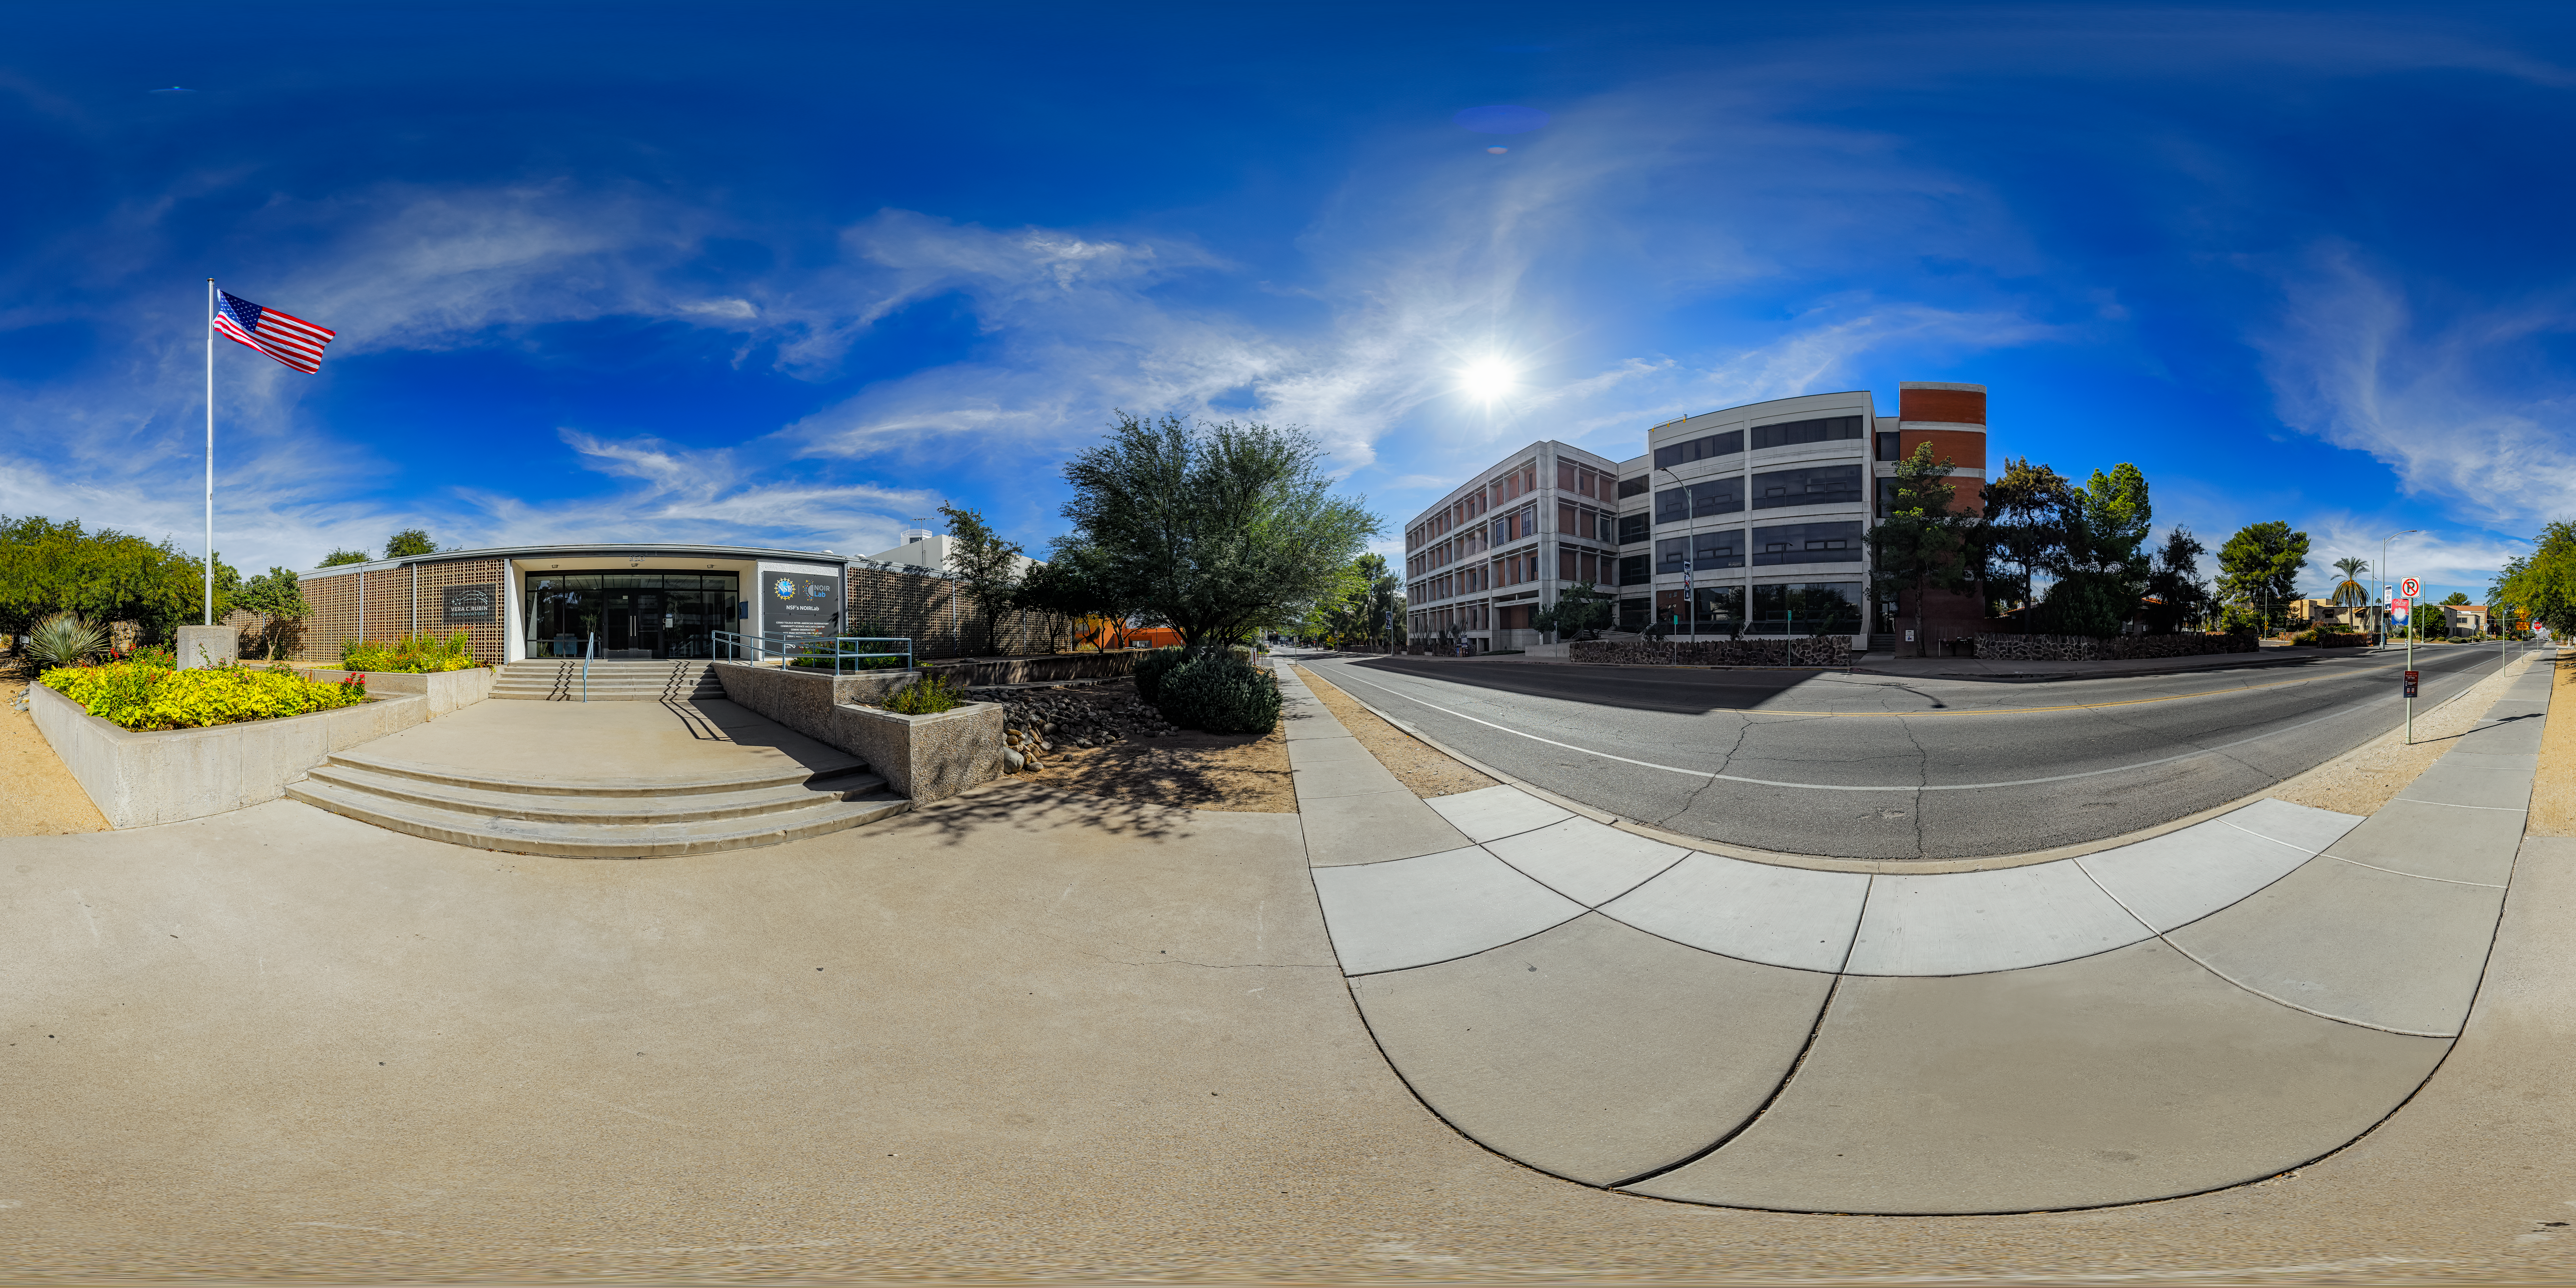

Tucson Headquarters Main Entrance 360 Panorama

A 360 panorama view of the NOIRLab Headquarters main entrance in Tucson, Arizona.

Credit: NOIRLab/NSF/AURA/P. Horálek